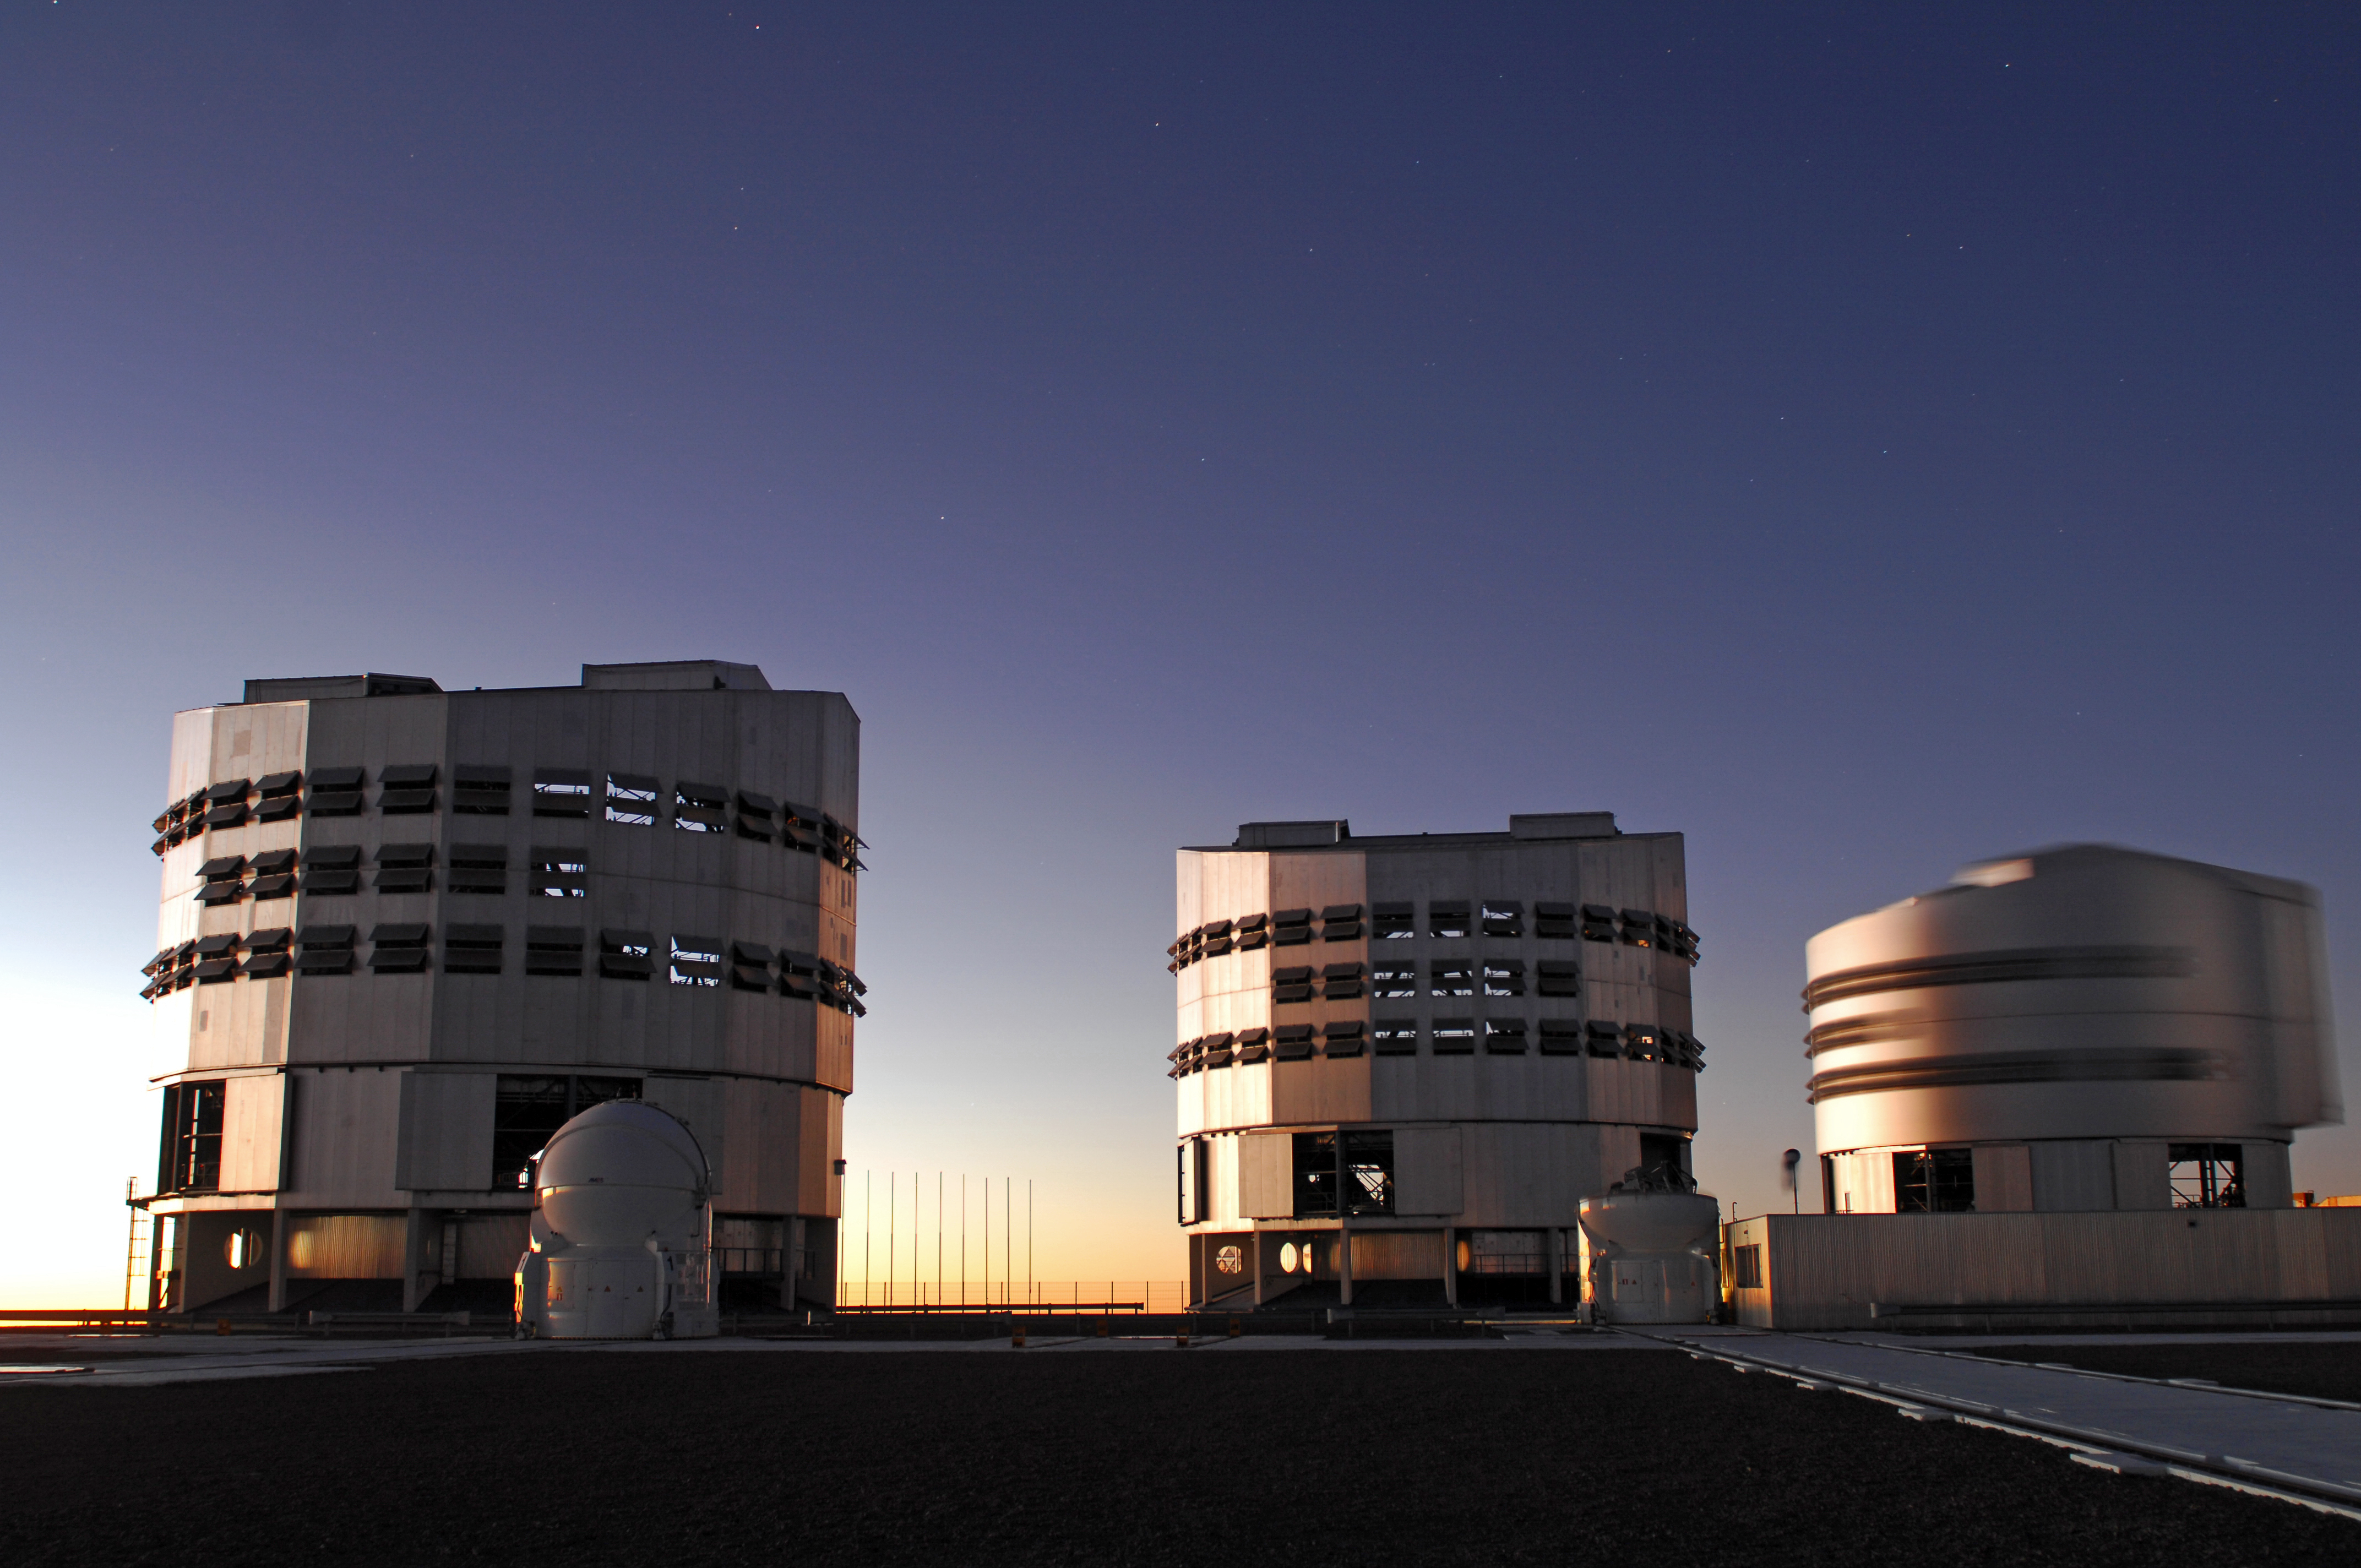

ESO Very Large Telescope

The ESO Very Large Telescope (VLT) at Cerro Paranal, Chile.

Credit: ESO/F. Kamphues